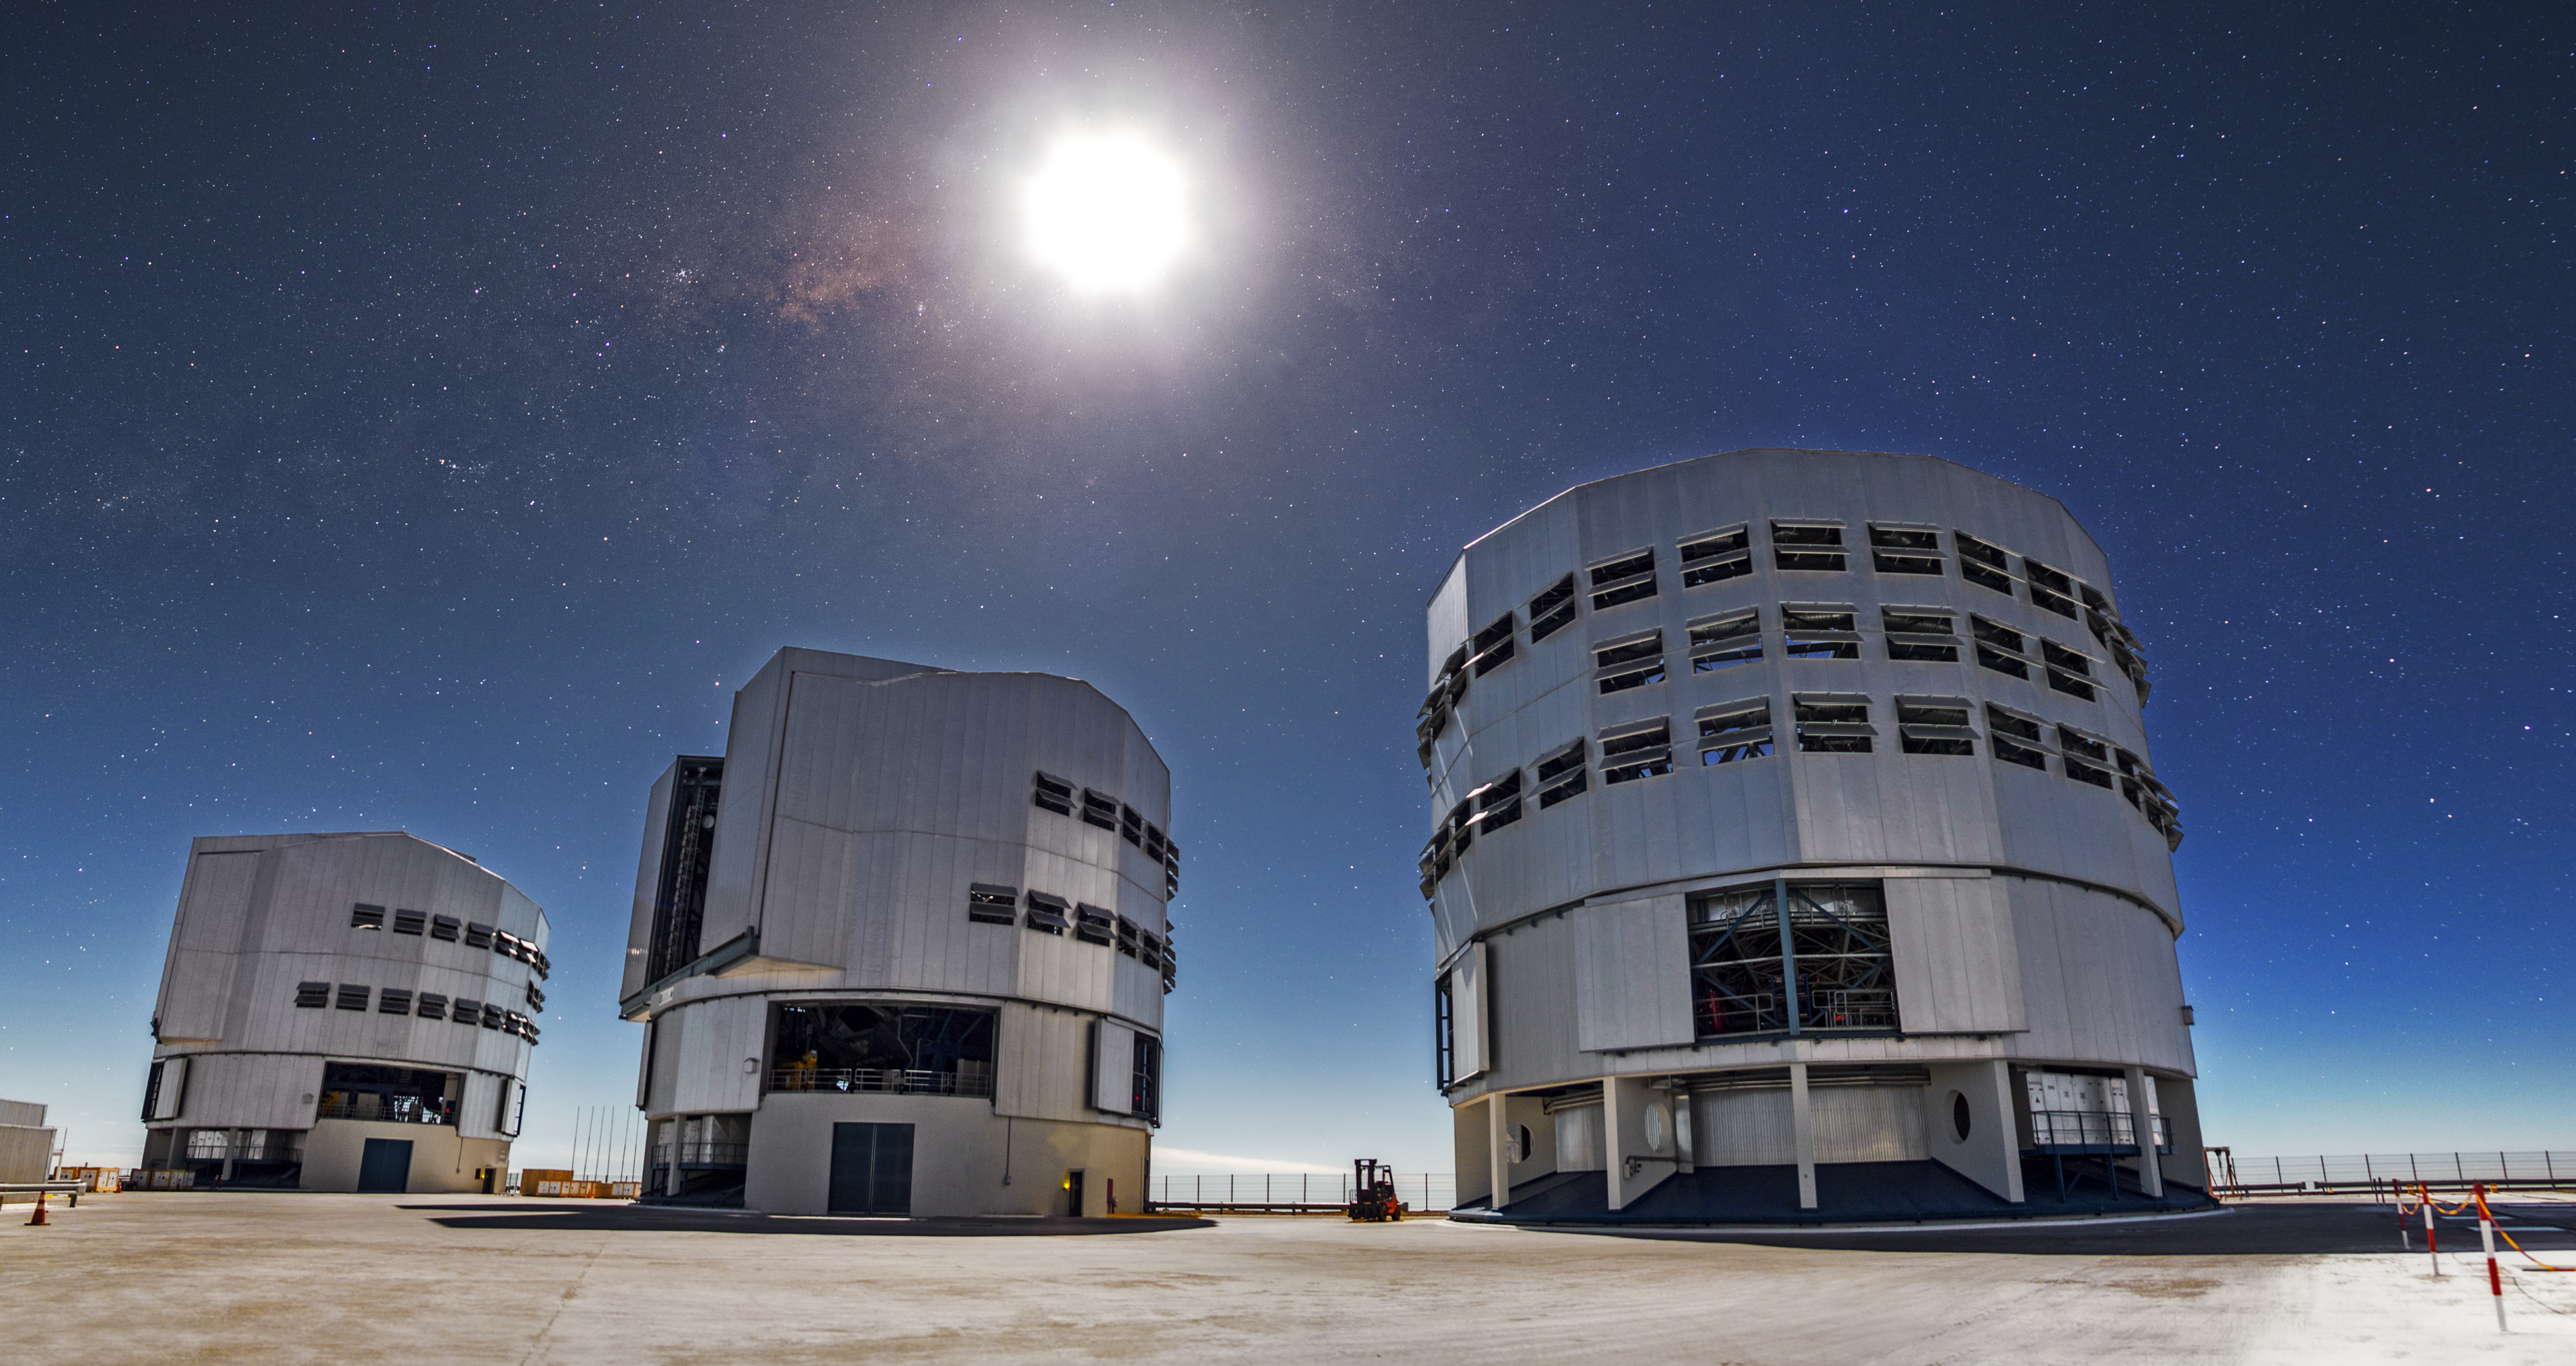

The Moon and the stars

This image shows the Moon shining above three of the VLT's four Unit Telescopes, but the faint glow of the stars can be also be seen. Here the Moon is crossing the Milky Way band.

Credit: A. Tudorica/ESO